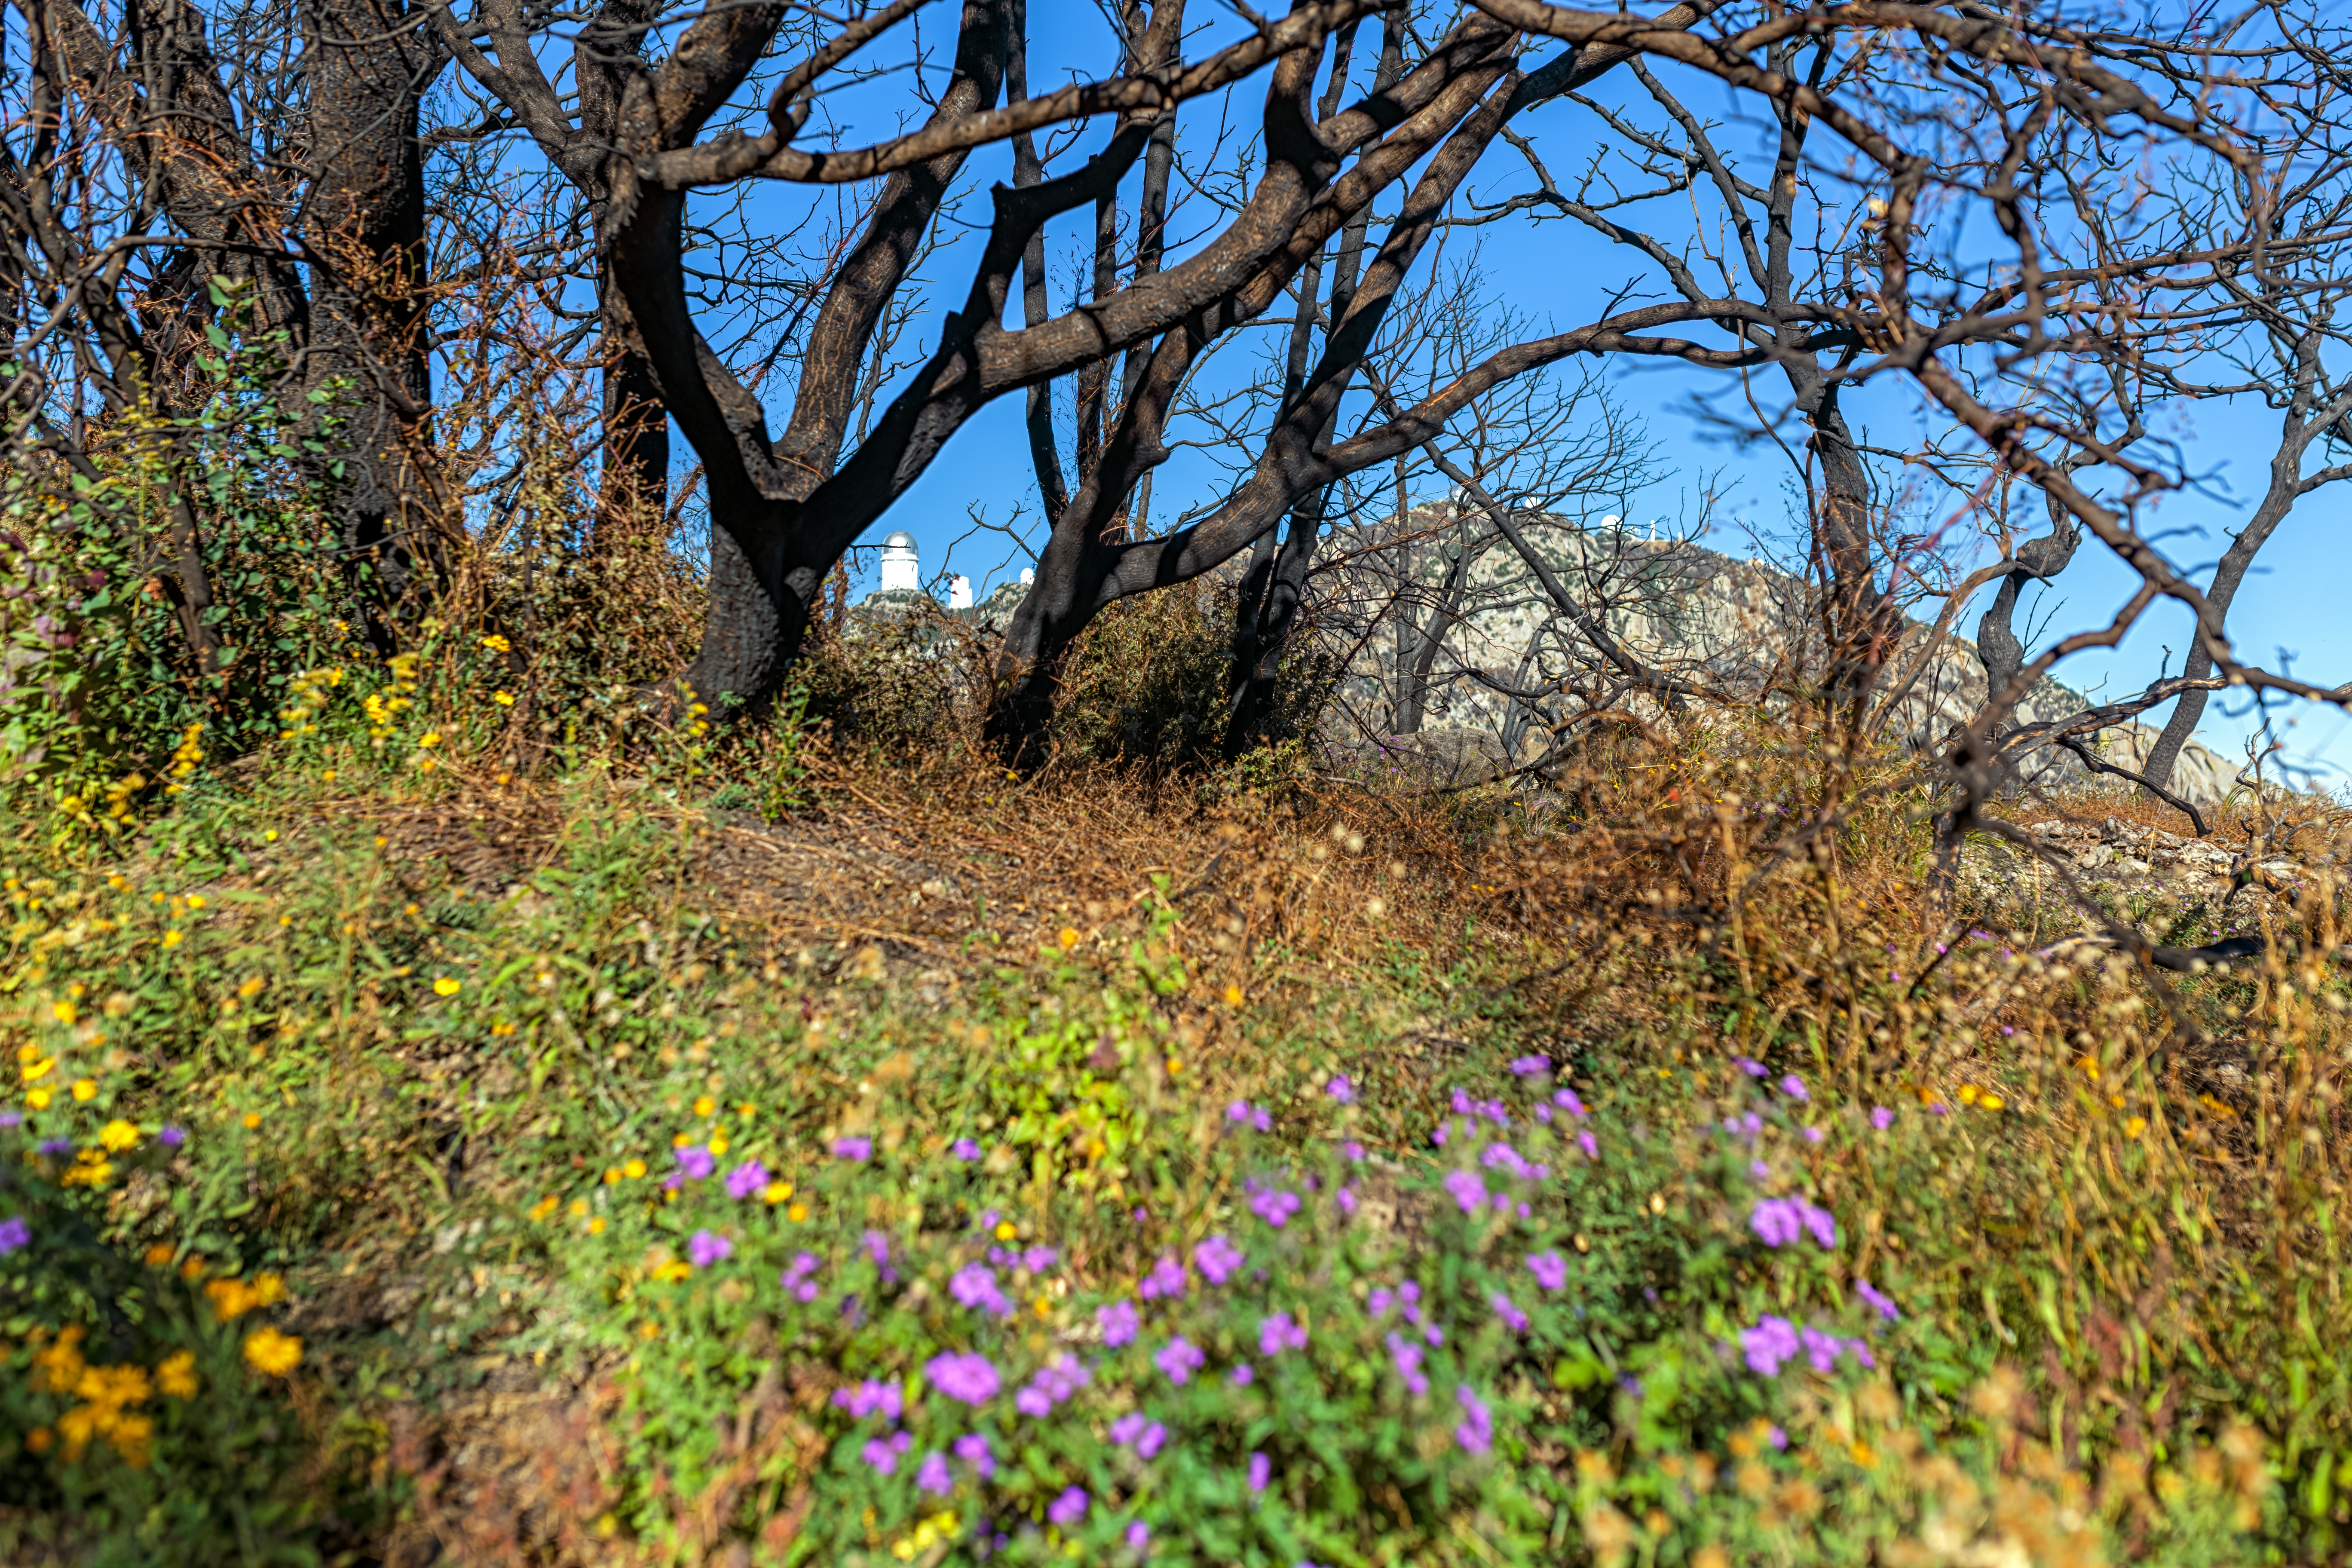

Contreras Fire Aftermath

The aftermath of the Contreras Fire that swept through Kitt Peak National Observatory in June 2022.

Credit: KPNO/NOIRLab/NSF/AURA/P. Horálek